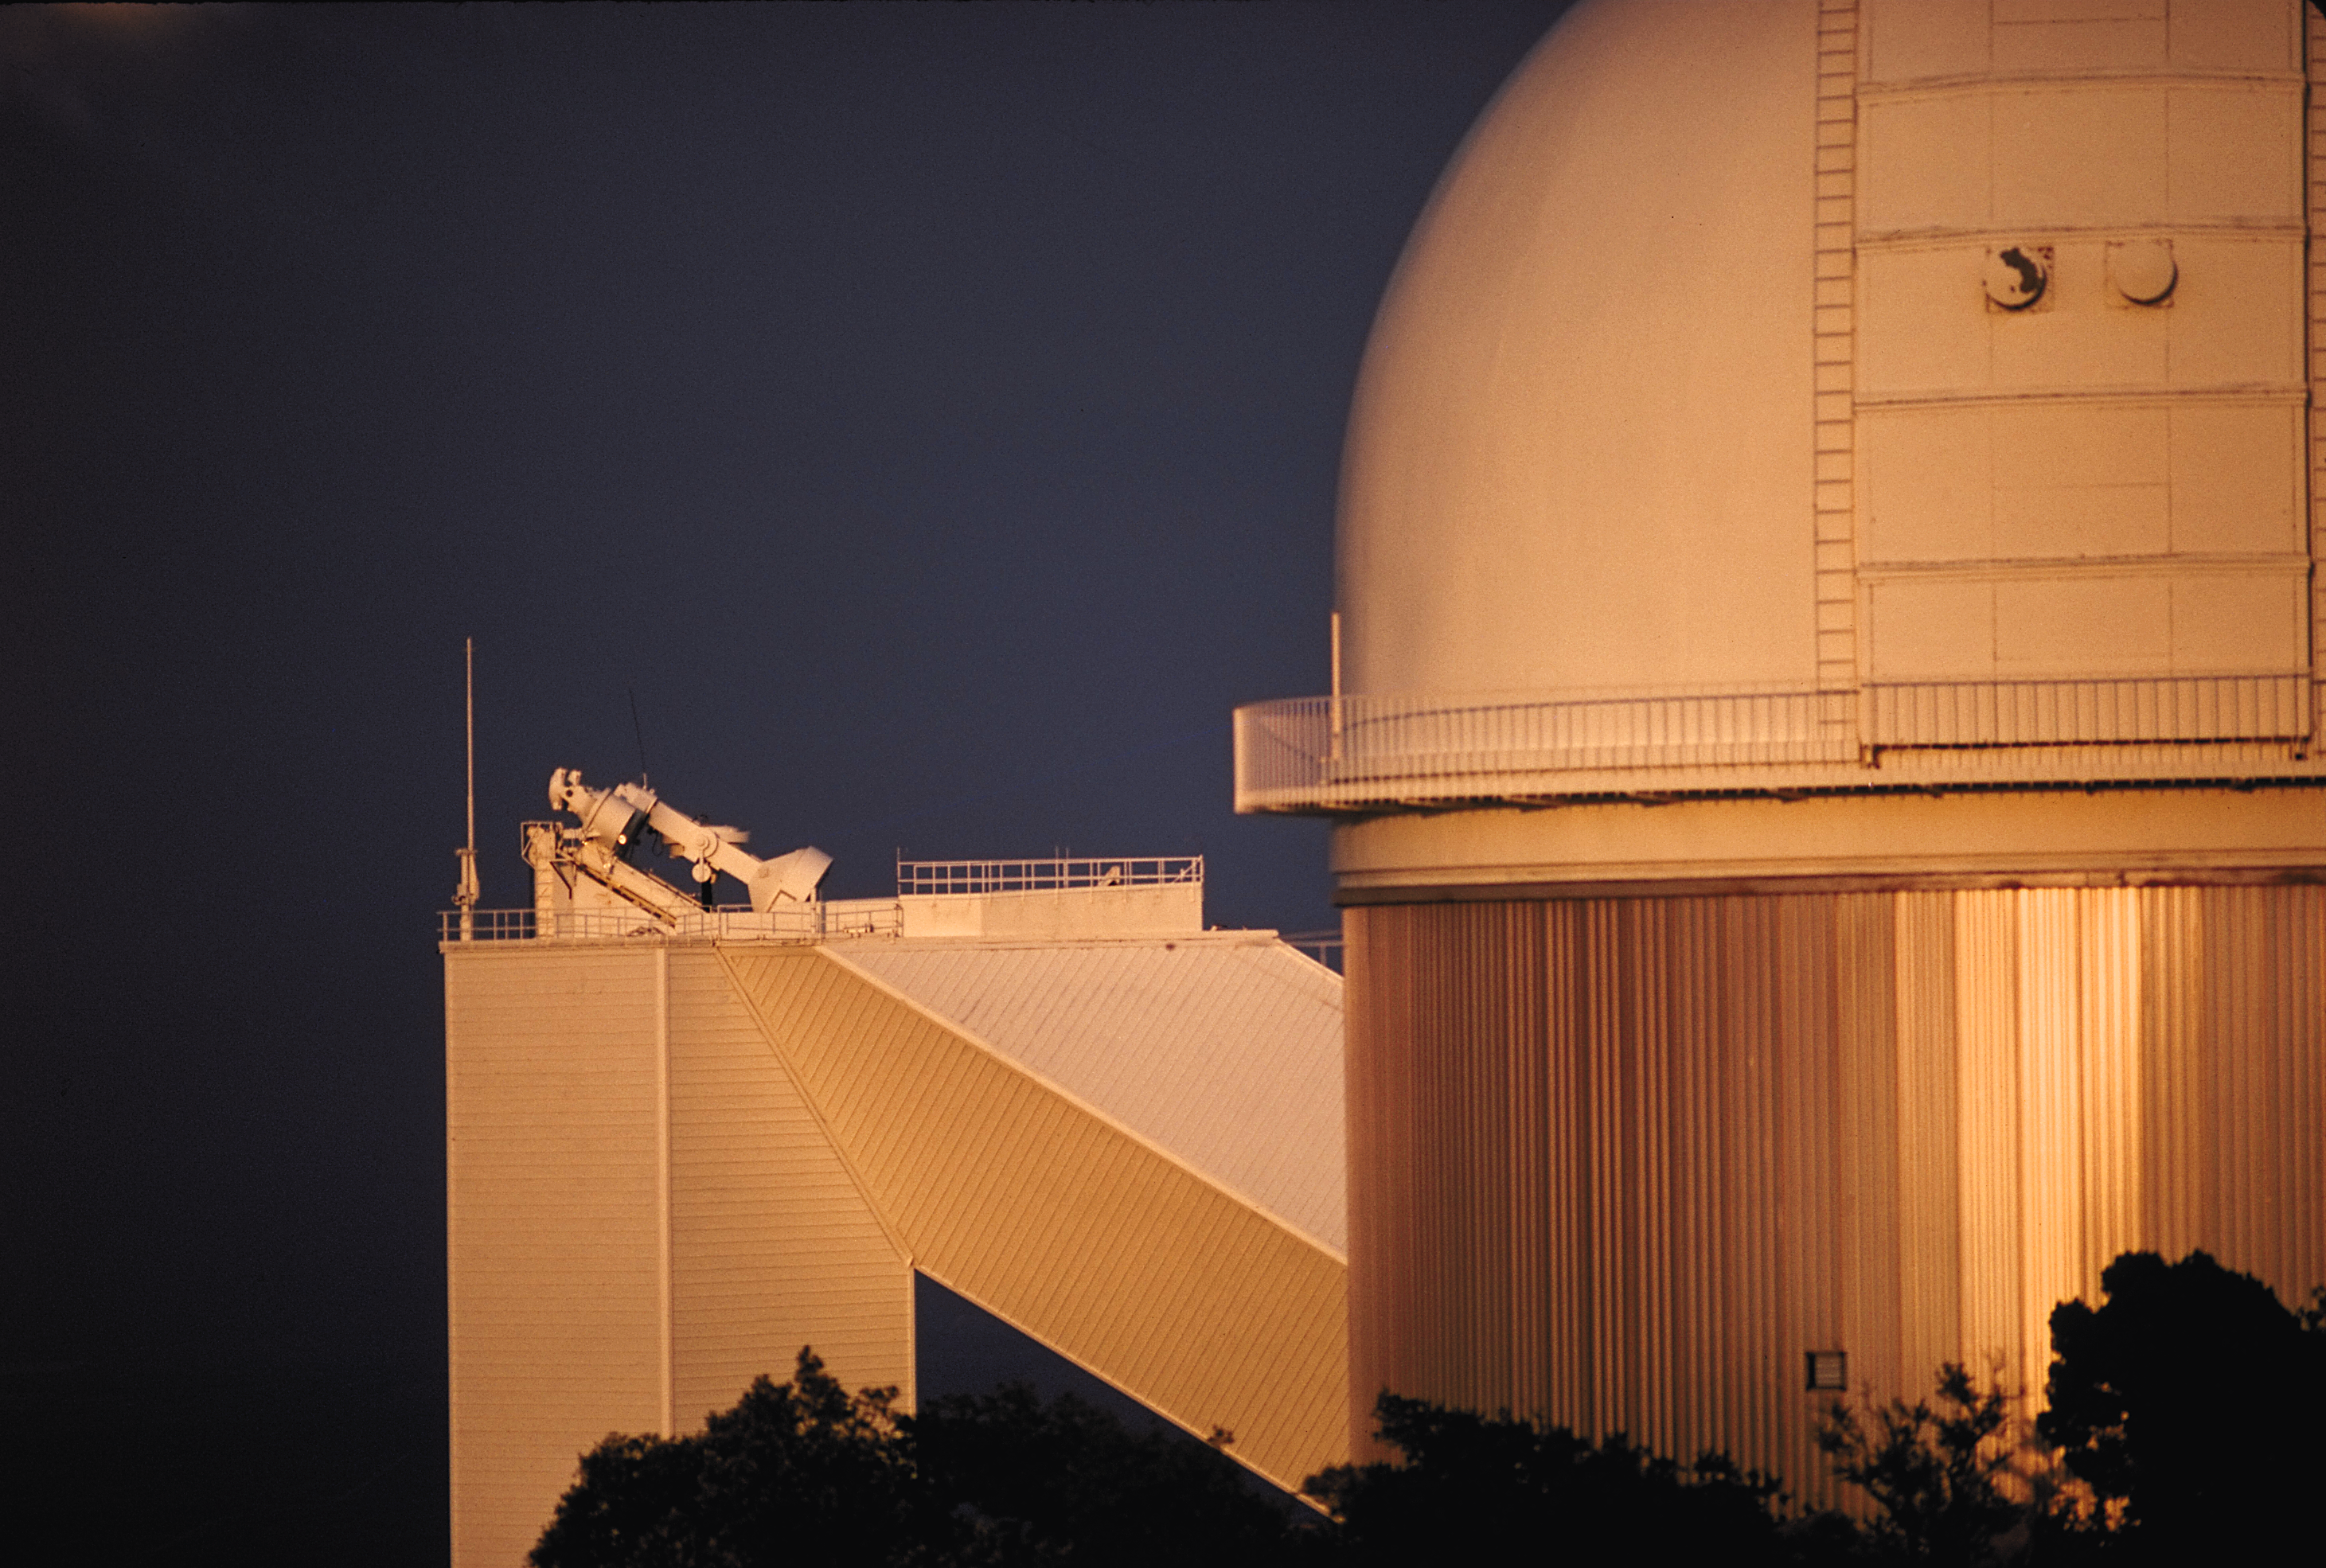

2.1-meter telescope with McMath-Pierce

The Kitt Peak National Observatory's 2.1-meter telescope, lit up by the setting sun, with the McMath-Pierce Solar Facility in the background. A 1975 picture by J.Lutnes.

Credit: John Lutnes/NOIRLab/NSF/AURA/